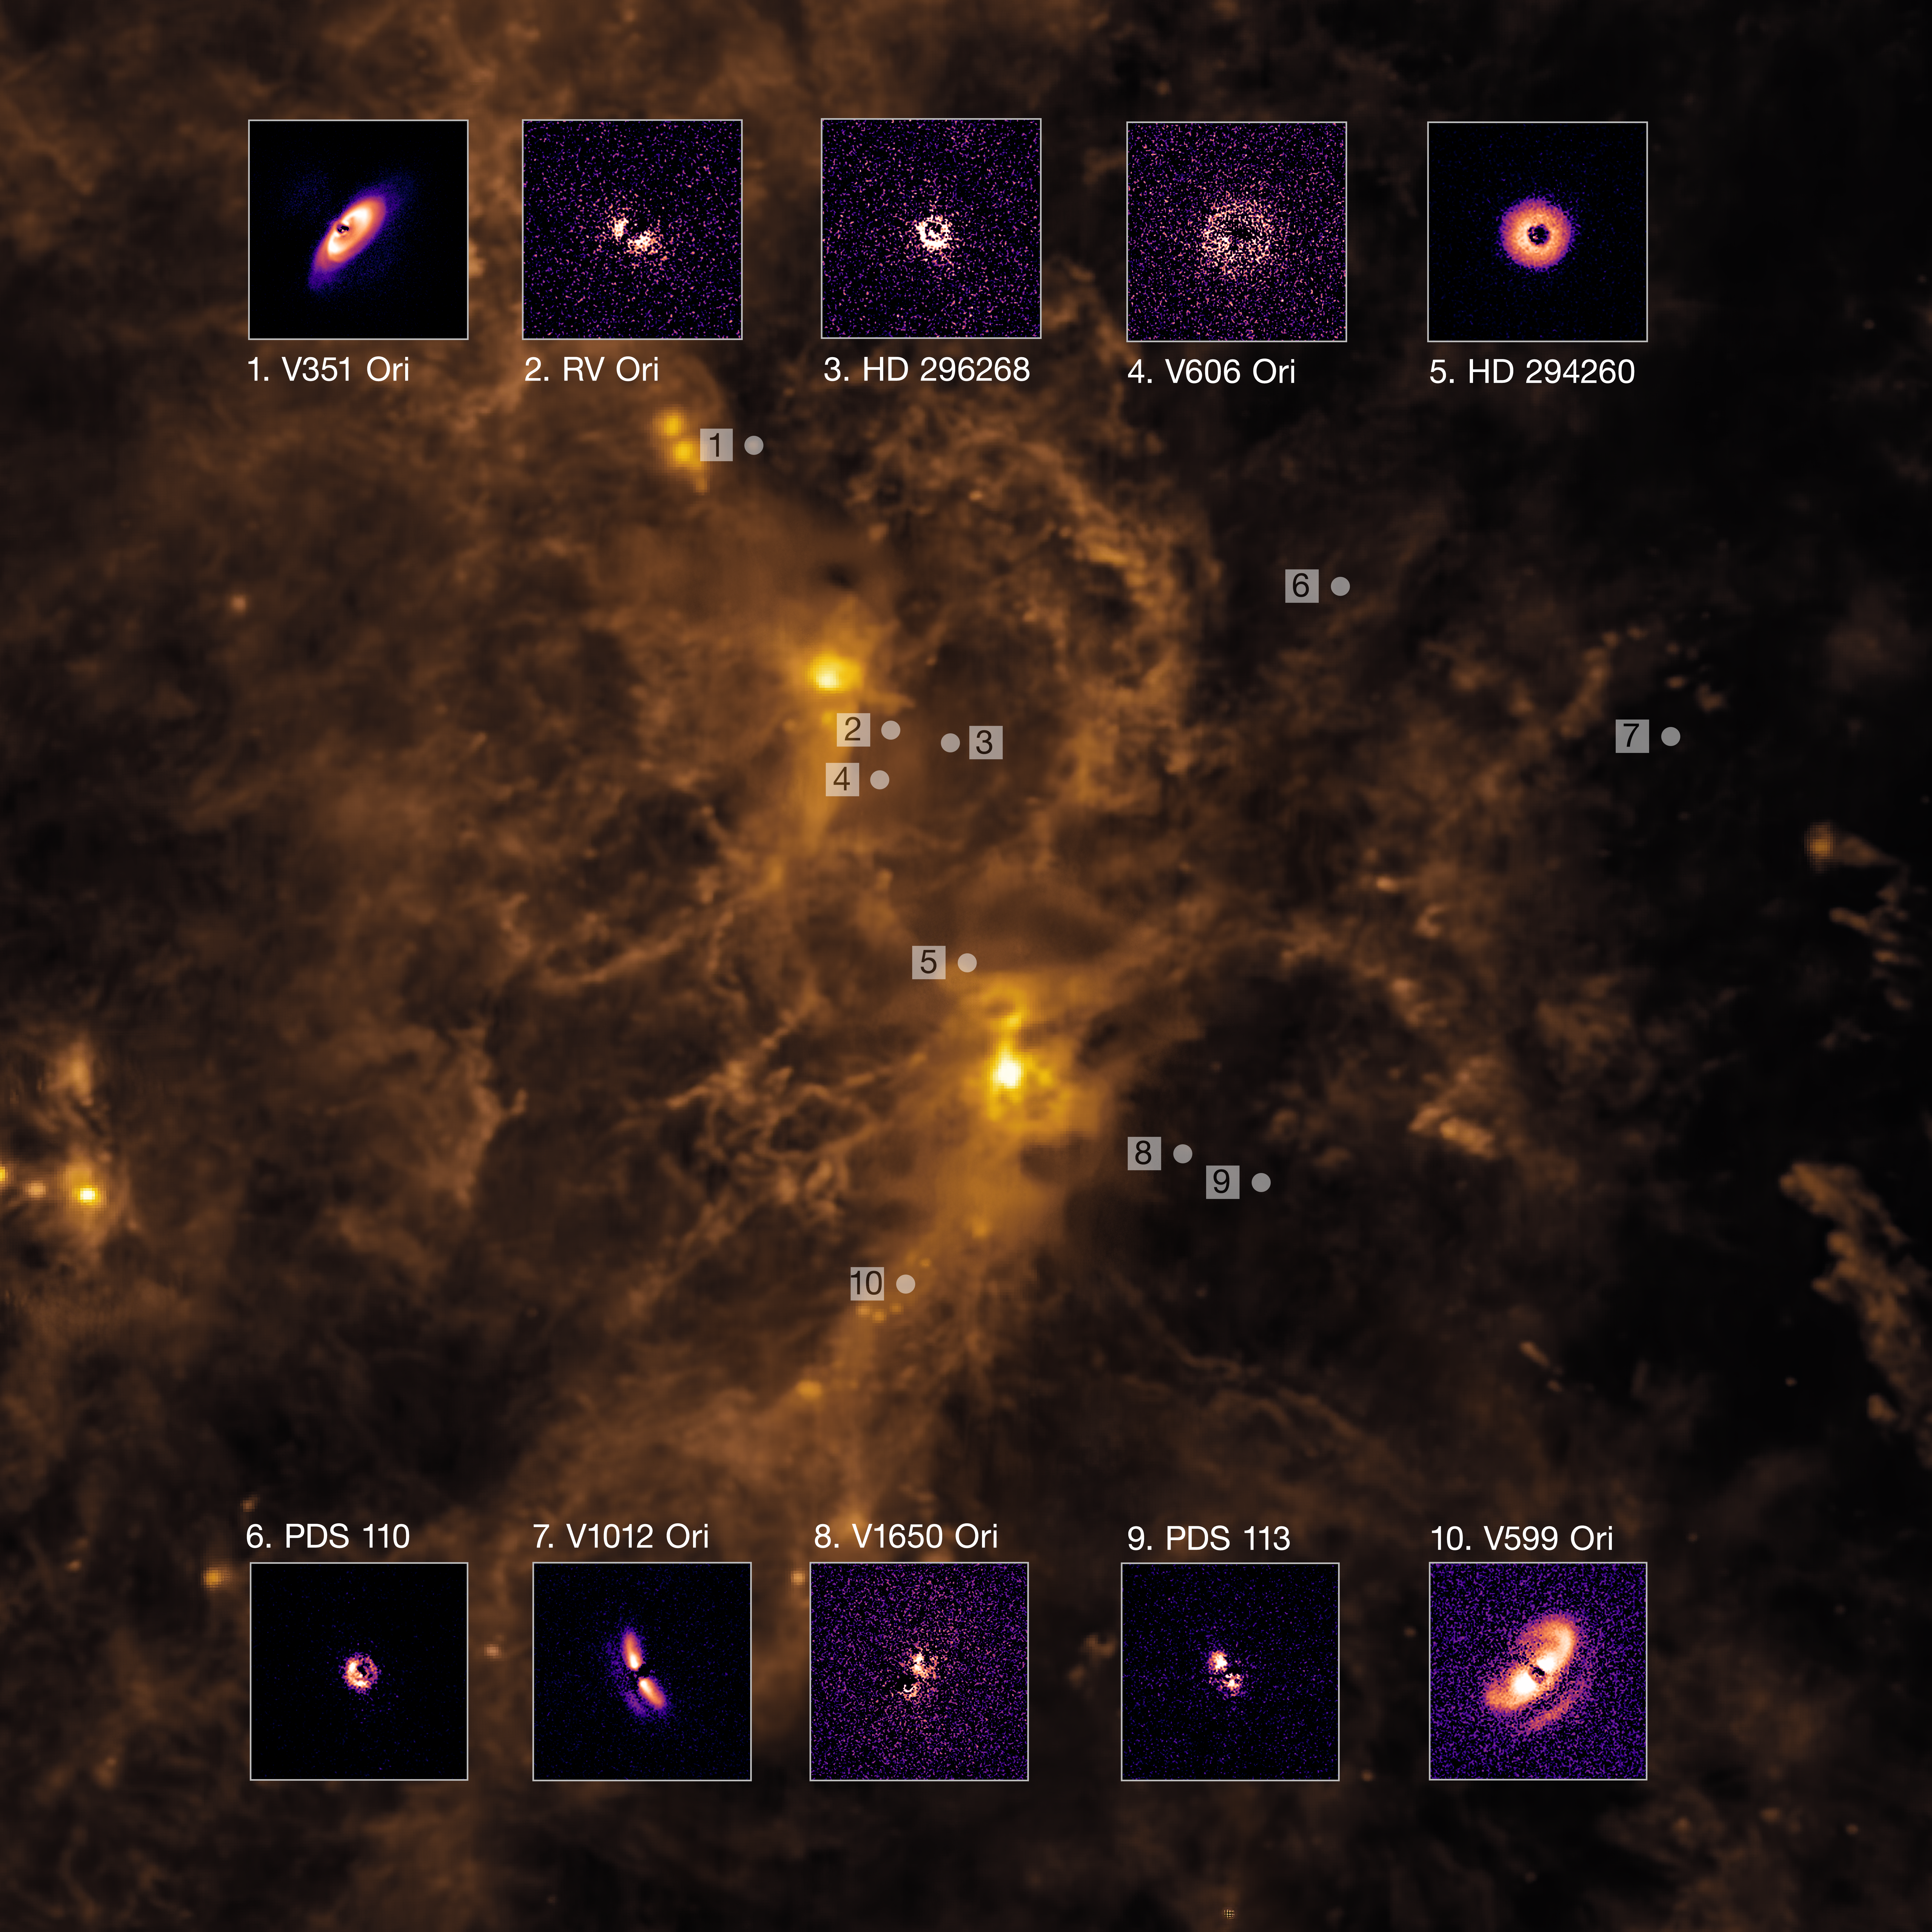

Planet-forming discs in the Orion cloud

Planet-forming discs around young stars and their location within the gas-rich cloud of Orion, roughly 1600 light-years from Earth. The mesmerising images of the discs were captured using the Spectro-Polarimetric High-contrast Exoplanet REsearch (SPHERE) instrument mounted on ESO’s Very Large Telescope (VLT). In total, the team observed 23 stars in the Orion region, detecting planet-forming discs around 10 of them. The uneven appearance of some of the discs in this region might suggest that massive planets are embedded within them, since these could cause the discs to warp and become misaligned. The background image shows an infrared view of Orion captured by the Infrared Astronomical Satellite.

Credit: ESO/P.-G. Valegård et al.; IRAS